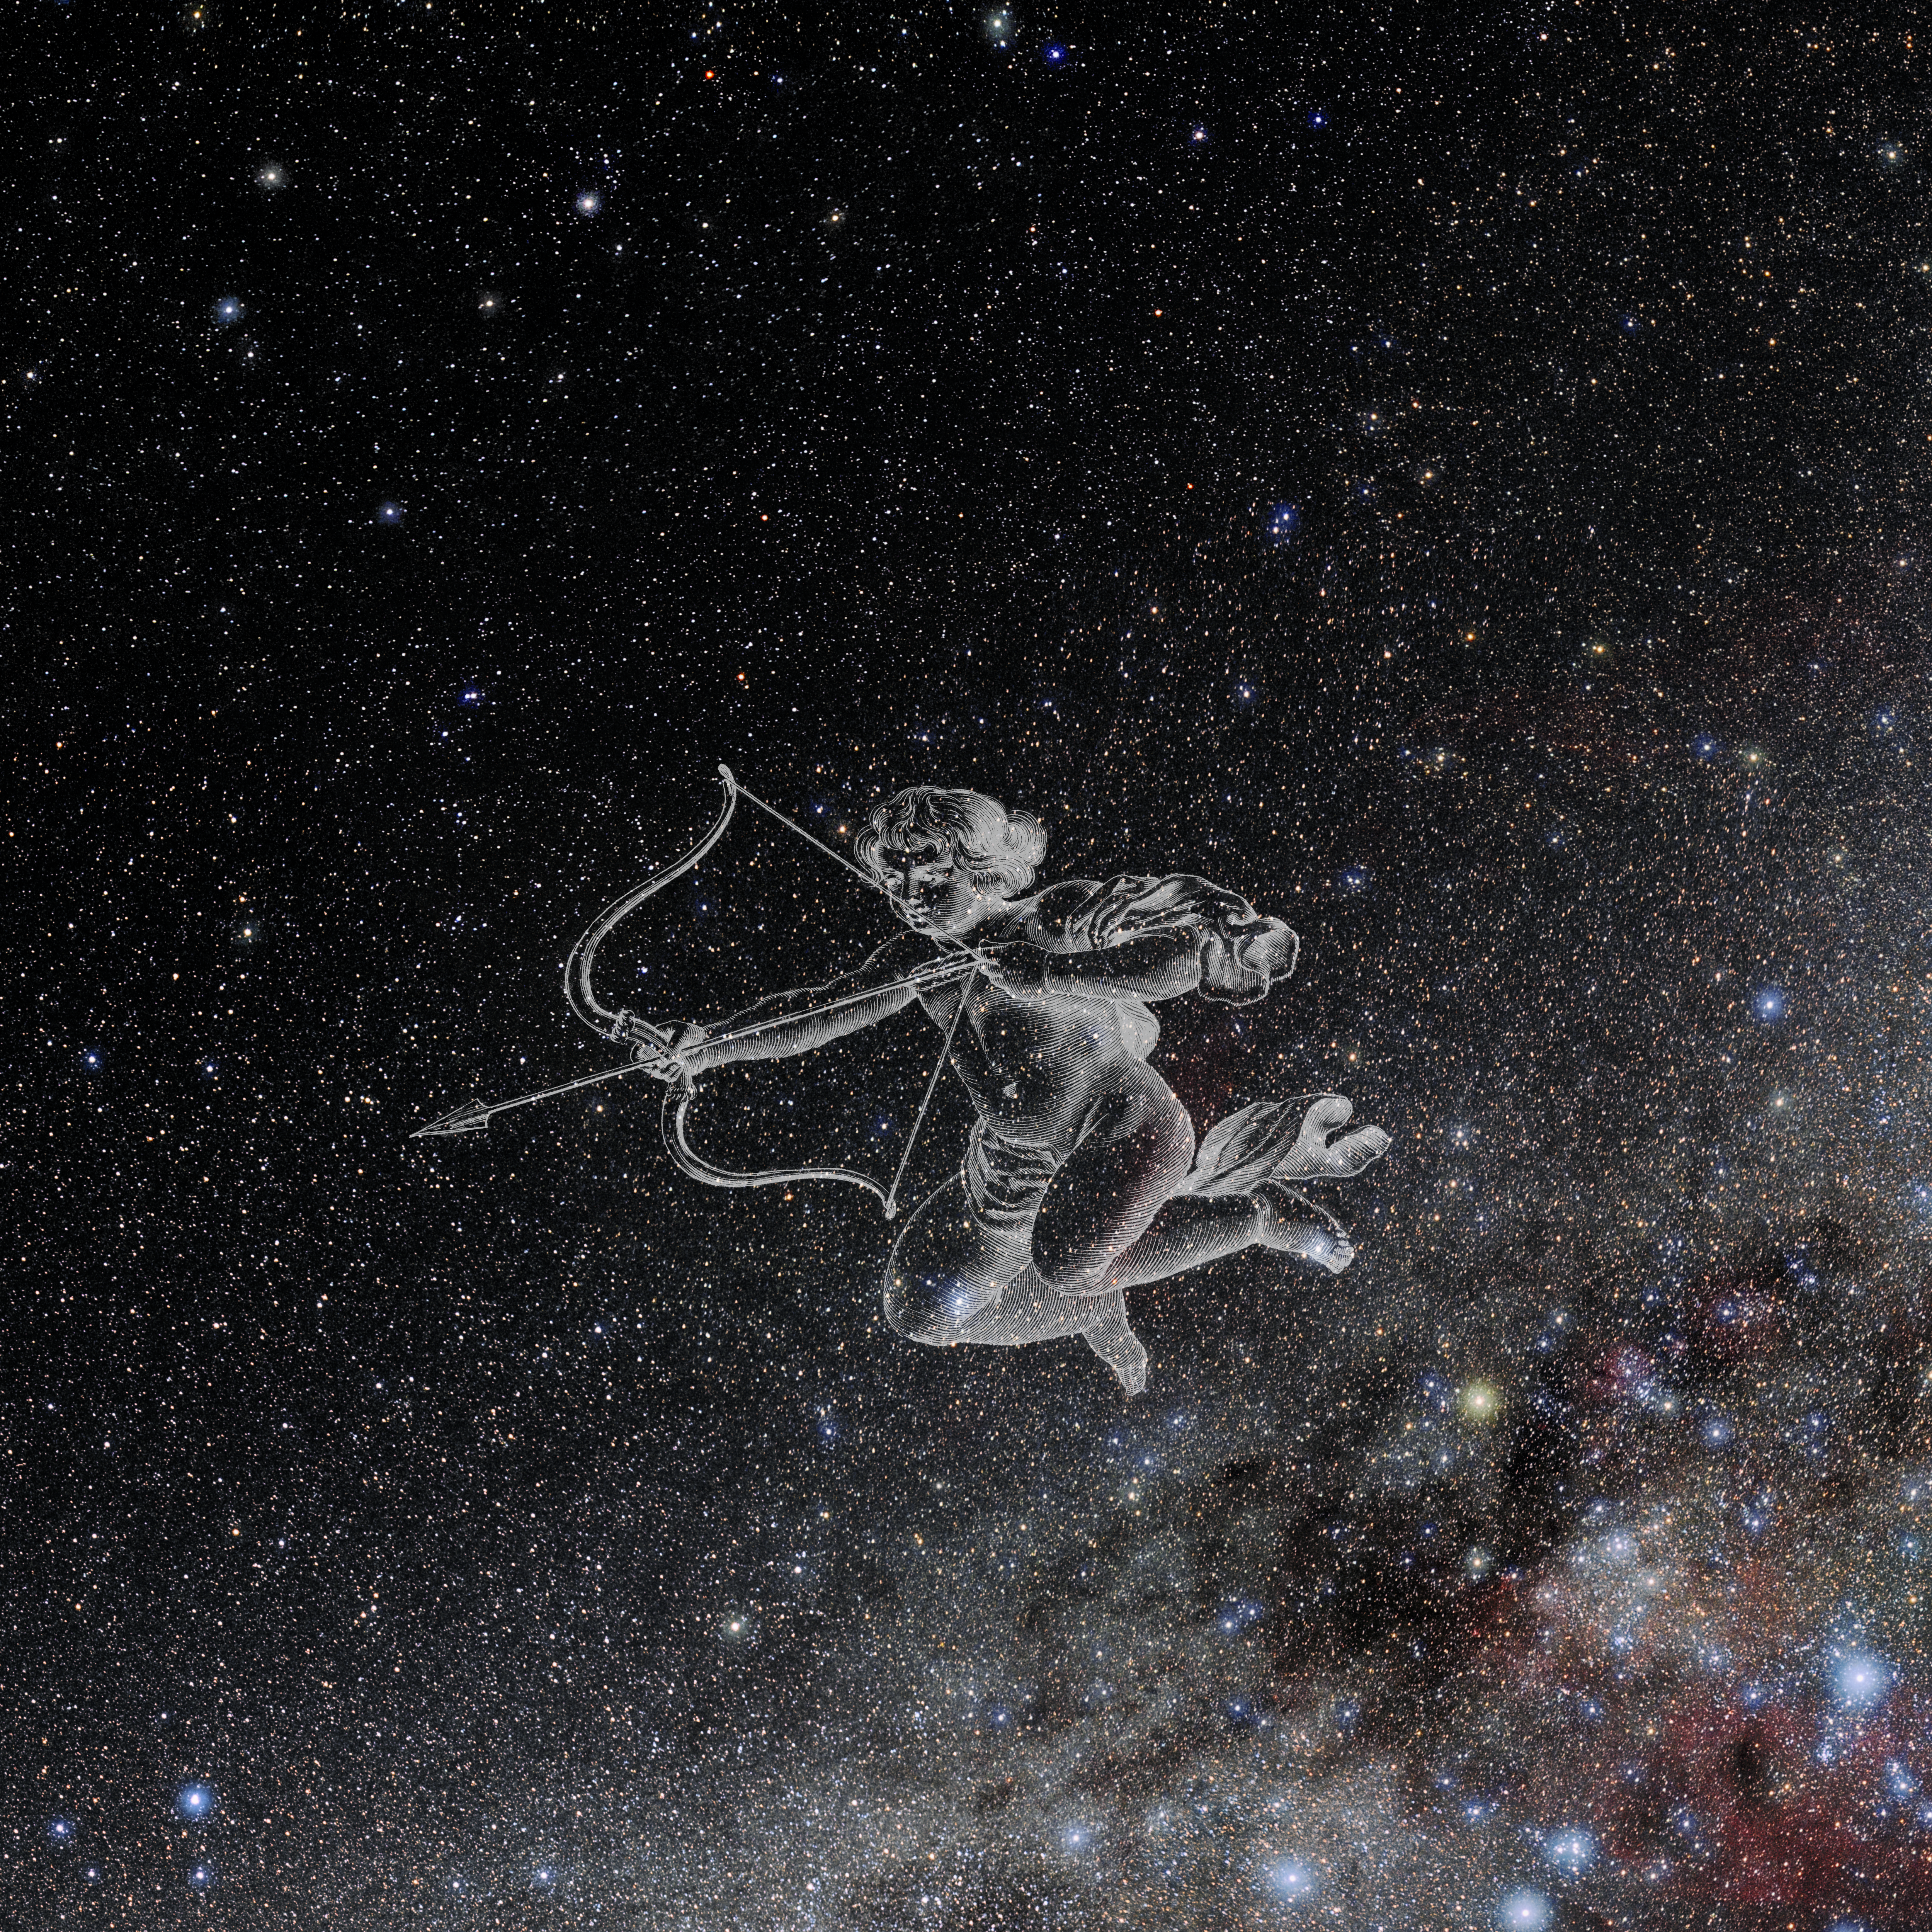

Antlia with Hevelius Drawing

Photo of the constellation Antlia from NOIRLab's 88 Constellations project showing Johannes Hevelius drawing of the constellation in Uranographia, his celestial catalogue in 1690.
Here is the version with the constellation 'stick figure' and here the unannotated version.

Credit: E. Slawik/NOIRLab/NSF/AURA/M. Zamani/J. Hevelius/NASA Universe of Learning/USNO/STScI